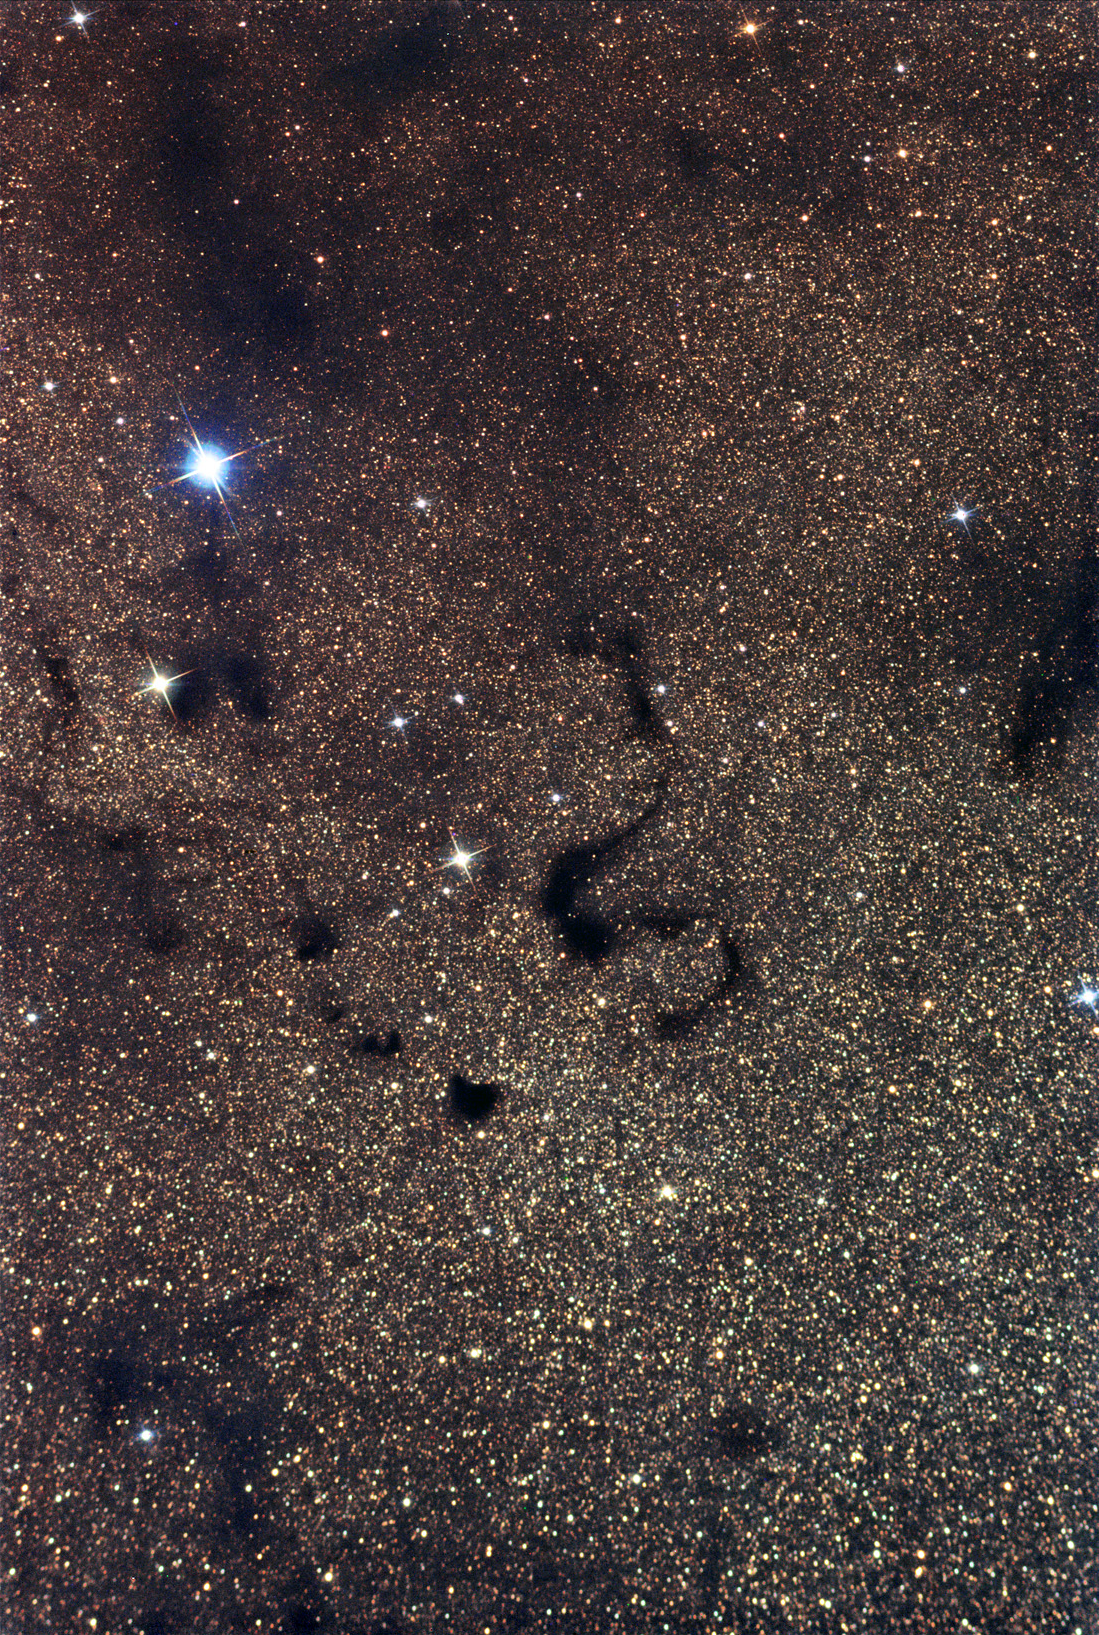

Snake Nebula

Perhaps this is from when jealous Hera snatched one of the snakes she sent to dispatch baby Hercules in his crib? The picture here shows obscuring clouds of dust towards the center of our galaxy. The left of the frame begins with B78 at the end of the much larger "pipe" nebula. The snake-like B72 slithers near the center of the image. To its lower right B74 is a very opaque cloud of dust that completely hides the stars beyond.

This image was taken as part of Advanced Observing Program (AOP) program at Kitt Peak Visitor Center during 2014.

Credit: KPNO/NOIRLab/NSF/AURA/Tom McQuillan/Adam Block